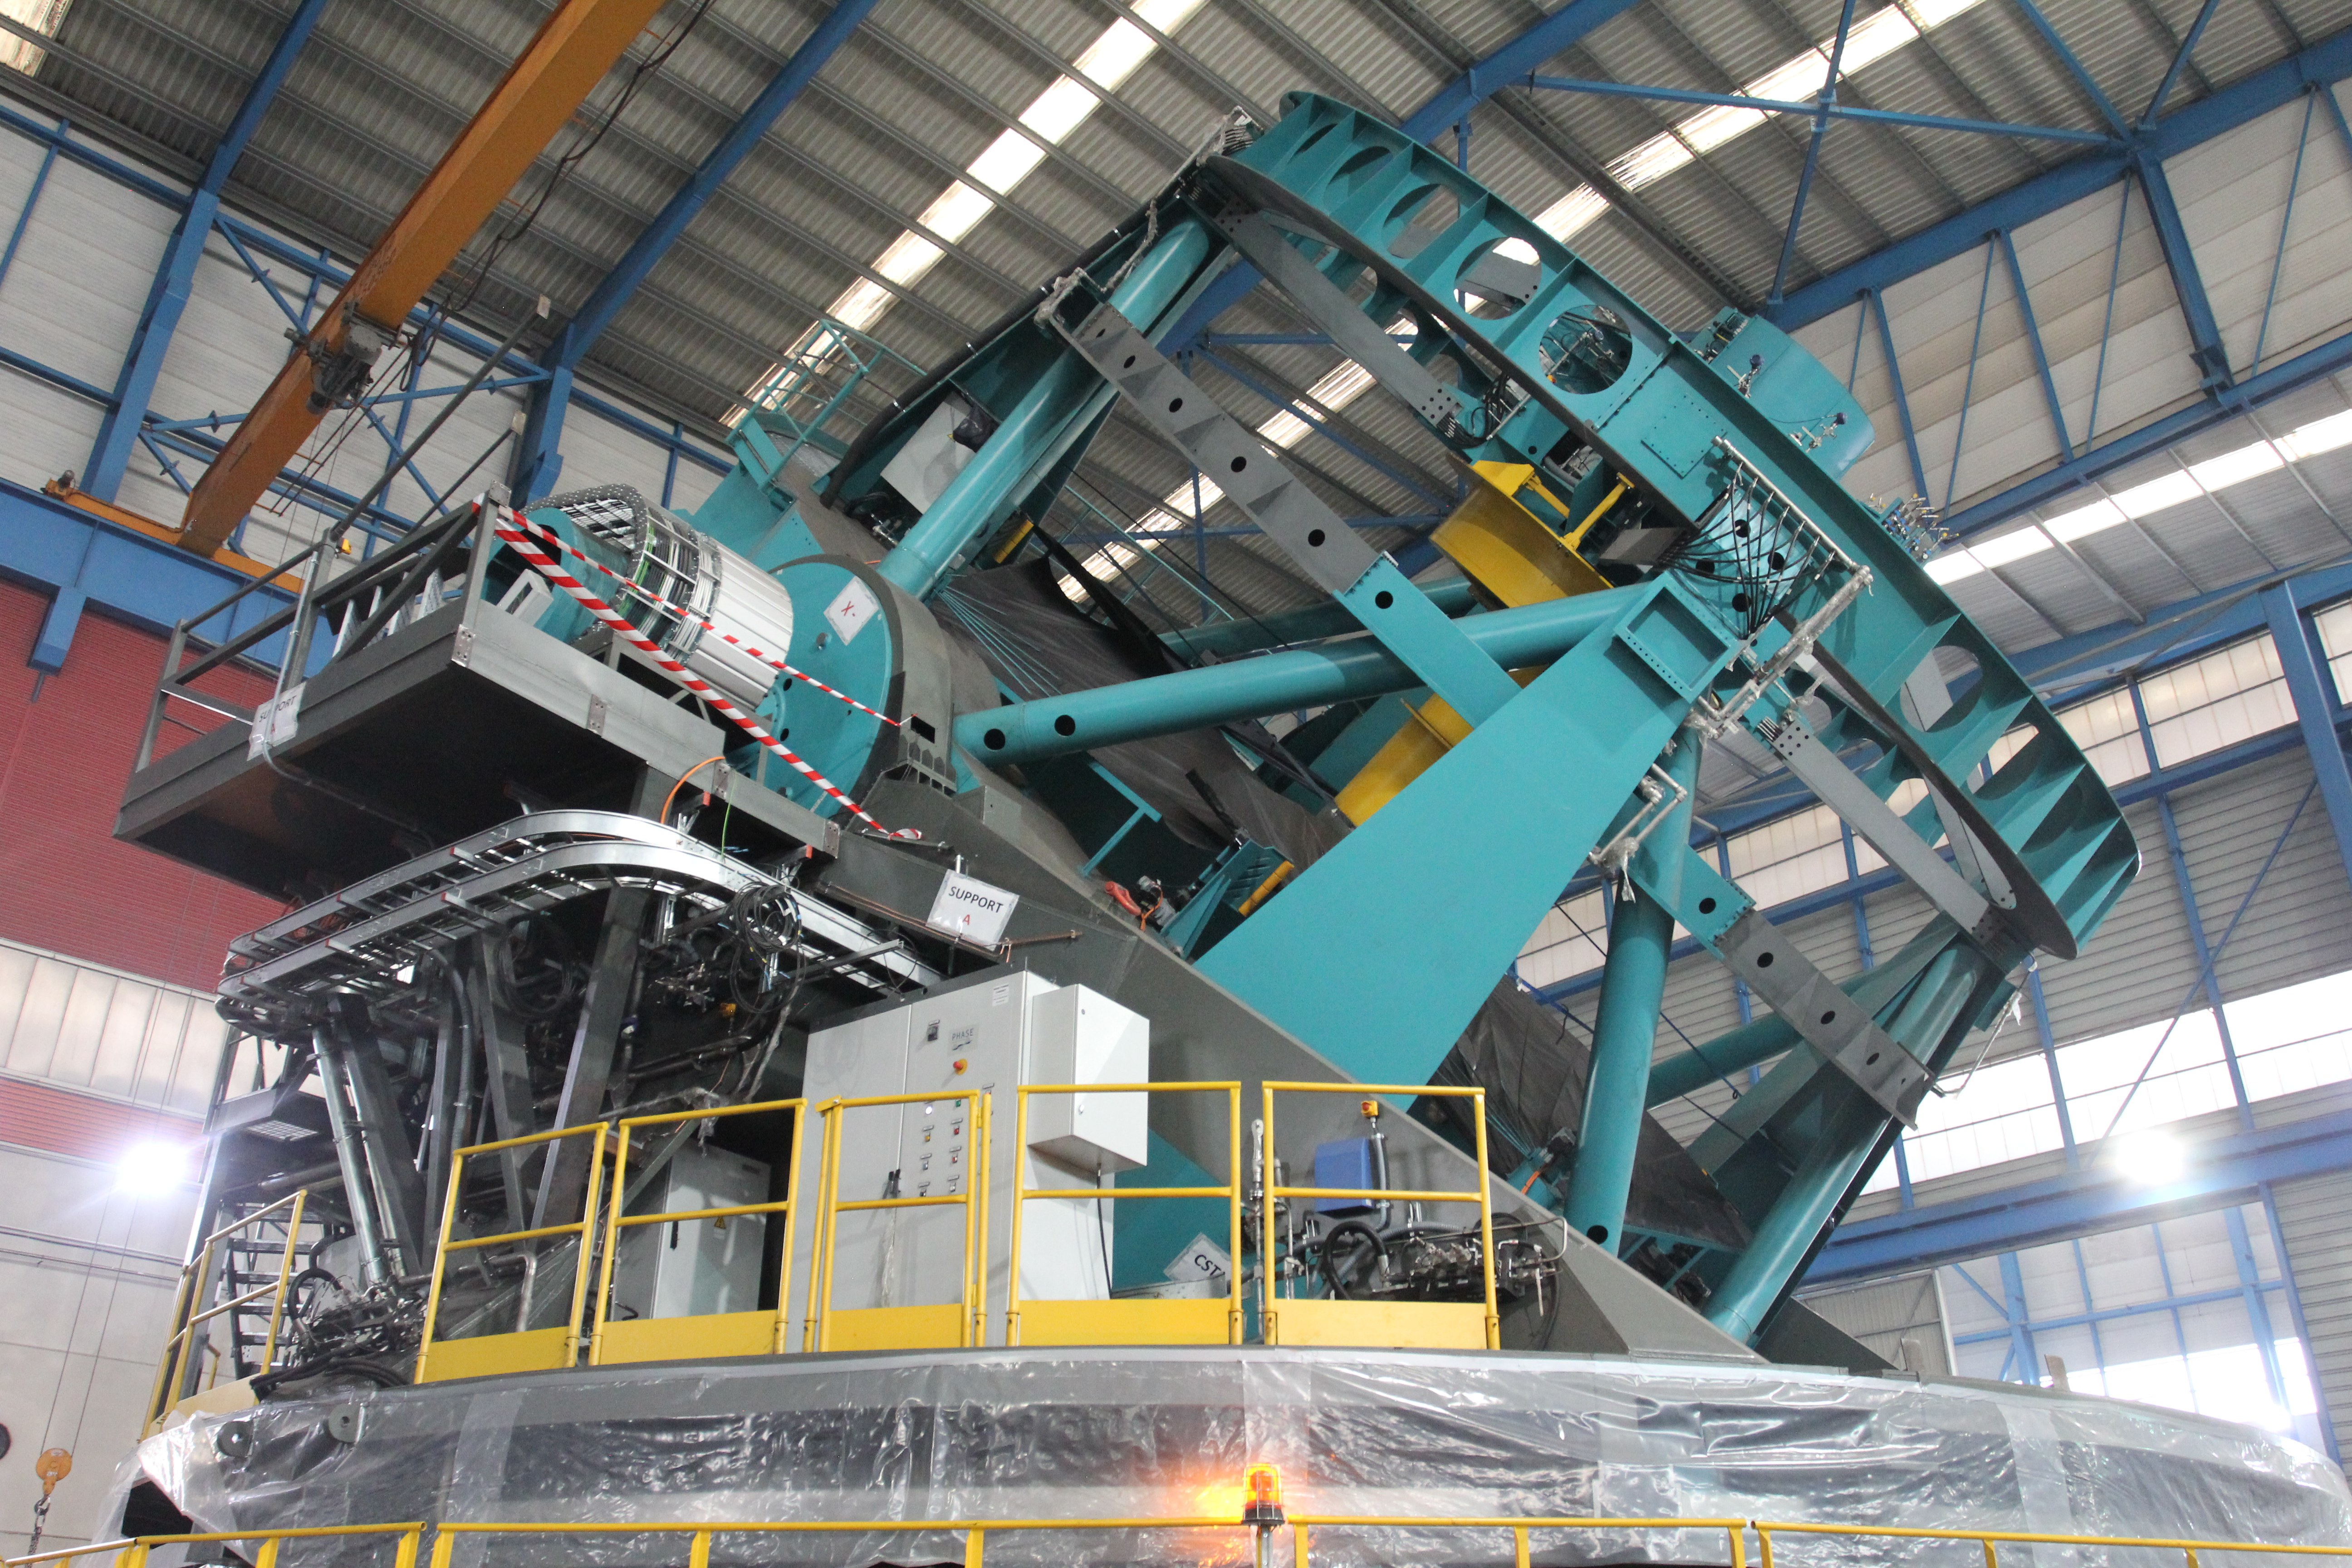

TMA Testing

Testing of the Telescope Mount Assembly (TMA) has begun at the Asturfeito factory in Spain.

Credit: Rubin Observatory/NSF/AURA